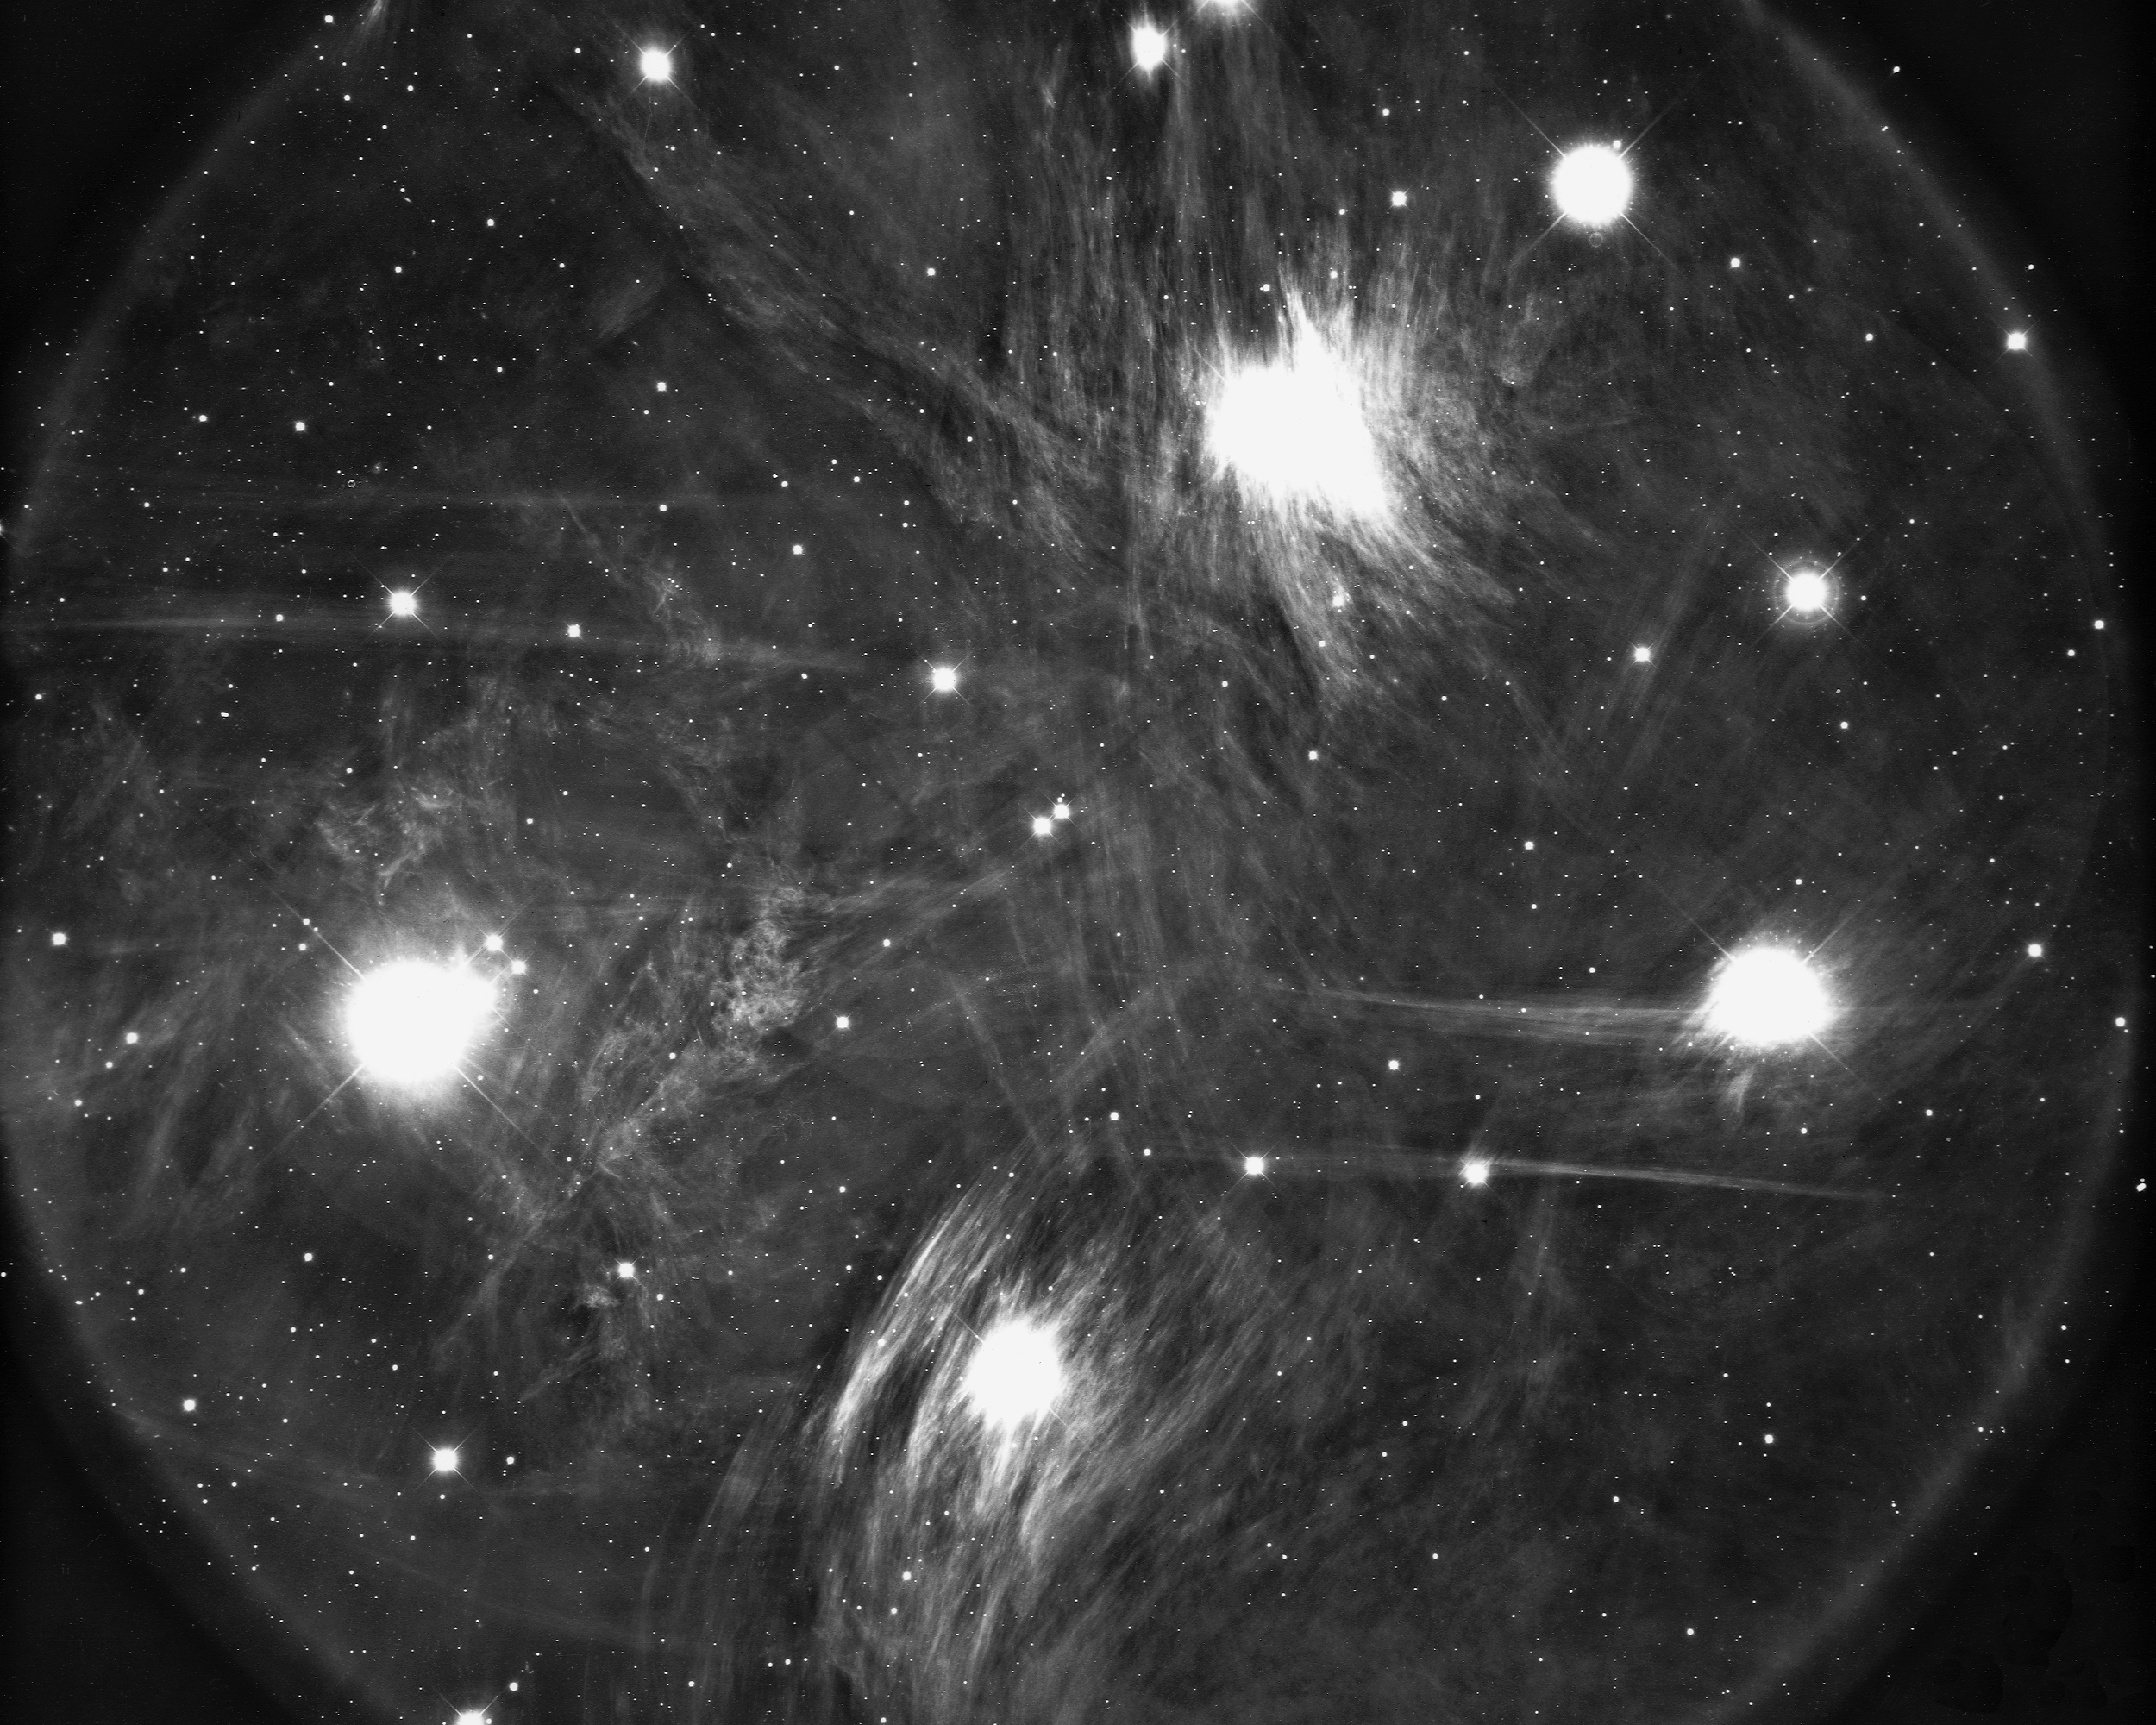

M45, Pleiades

M45, a portion of the Pleiades open star cluster in the constellation Taurus, at a distance of some 410 light-years. The glow around the stars is interstellar dust which shines by reflected starlight. The entire group is contained within a span of 20 light-years, and is believed to be 20 million years old. KPNO 4-meter Mayall telescope, 1975.

Credit: NOIRLab/NSF/AURA